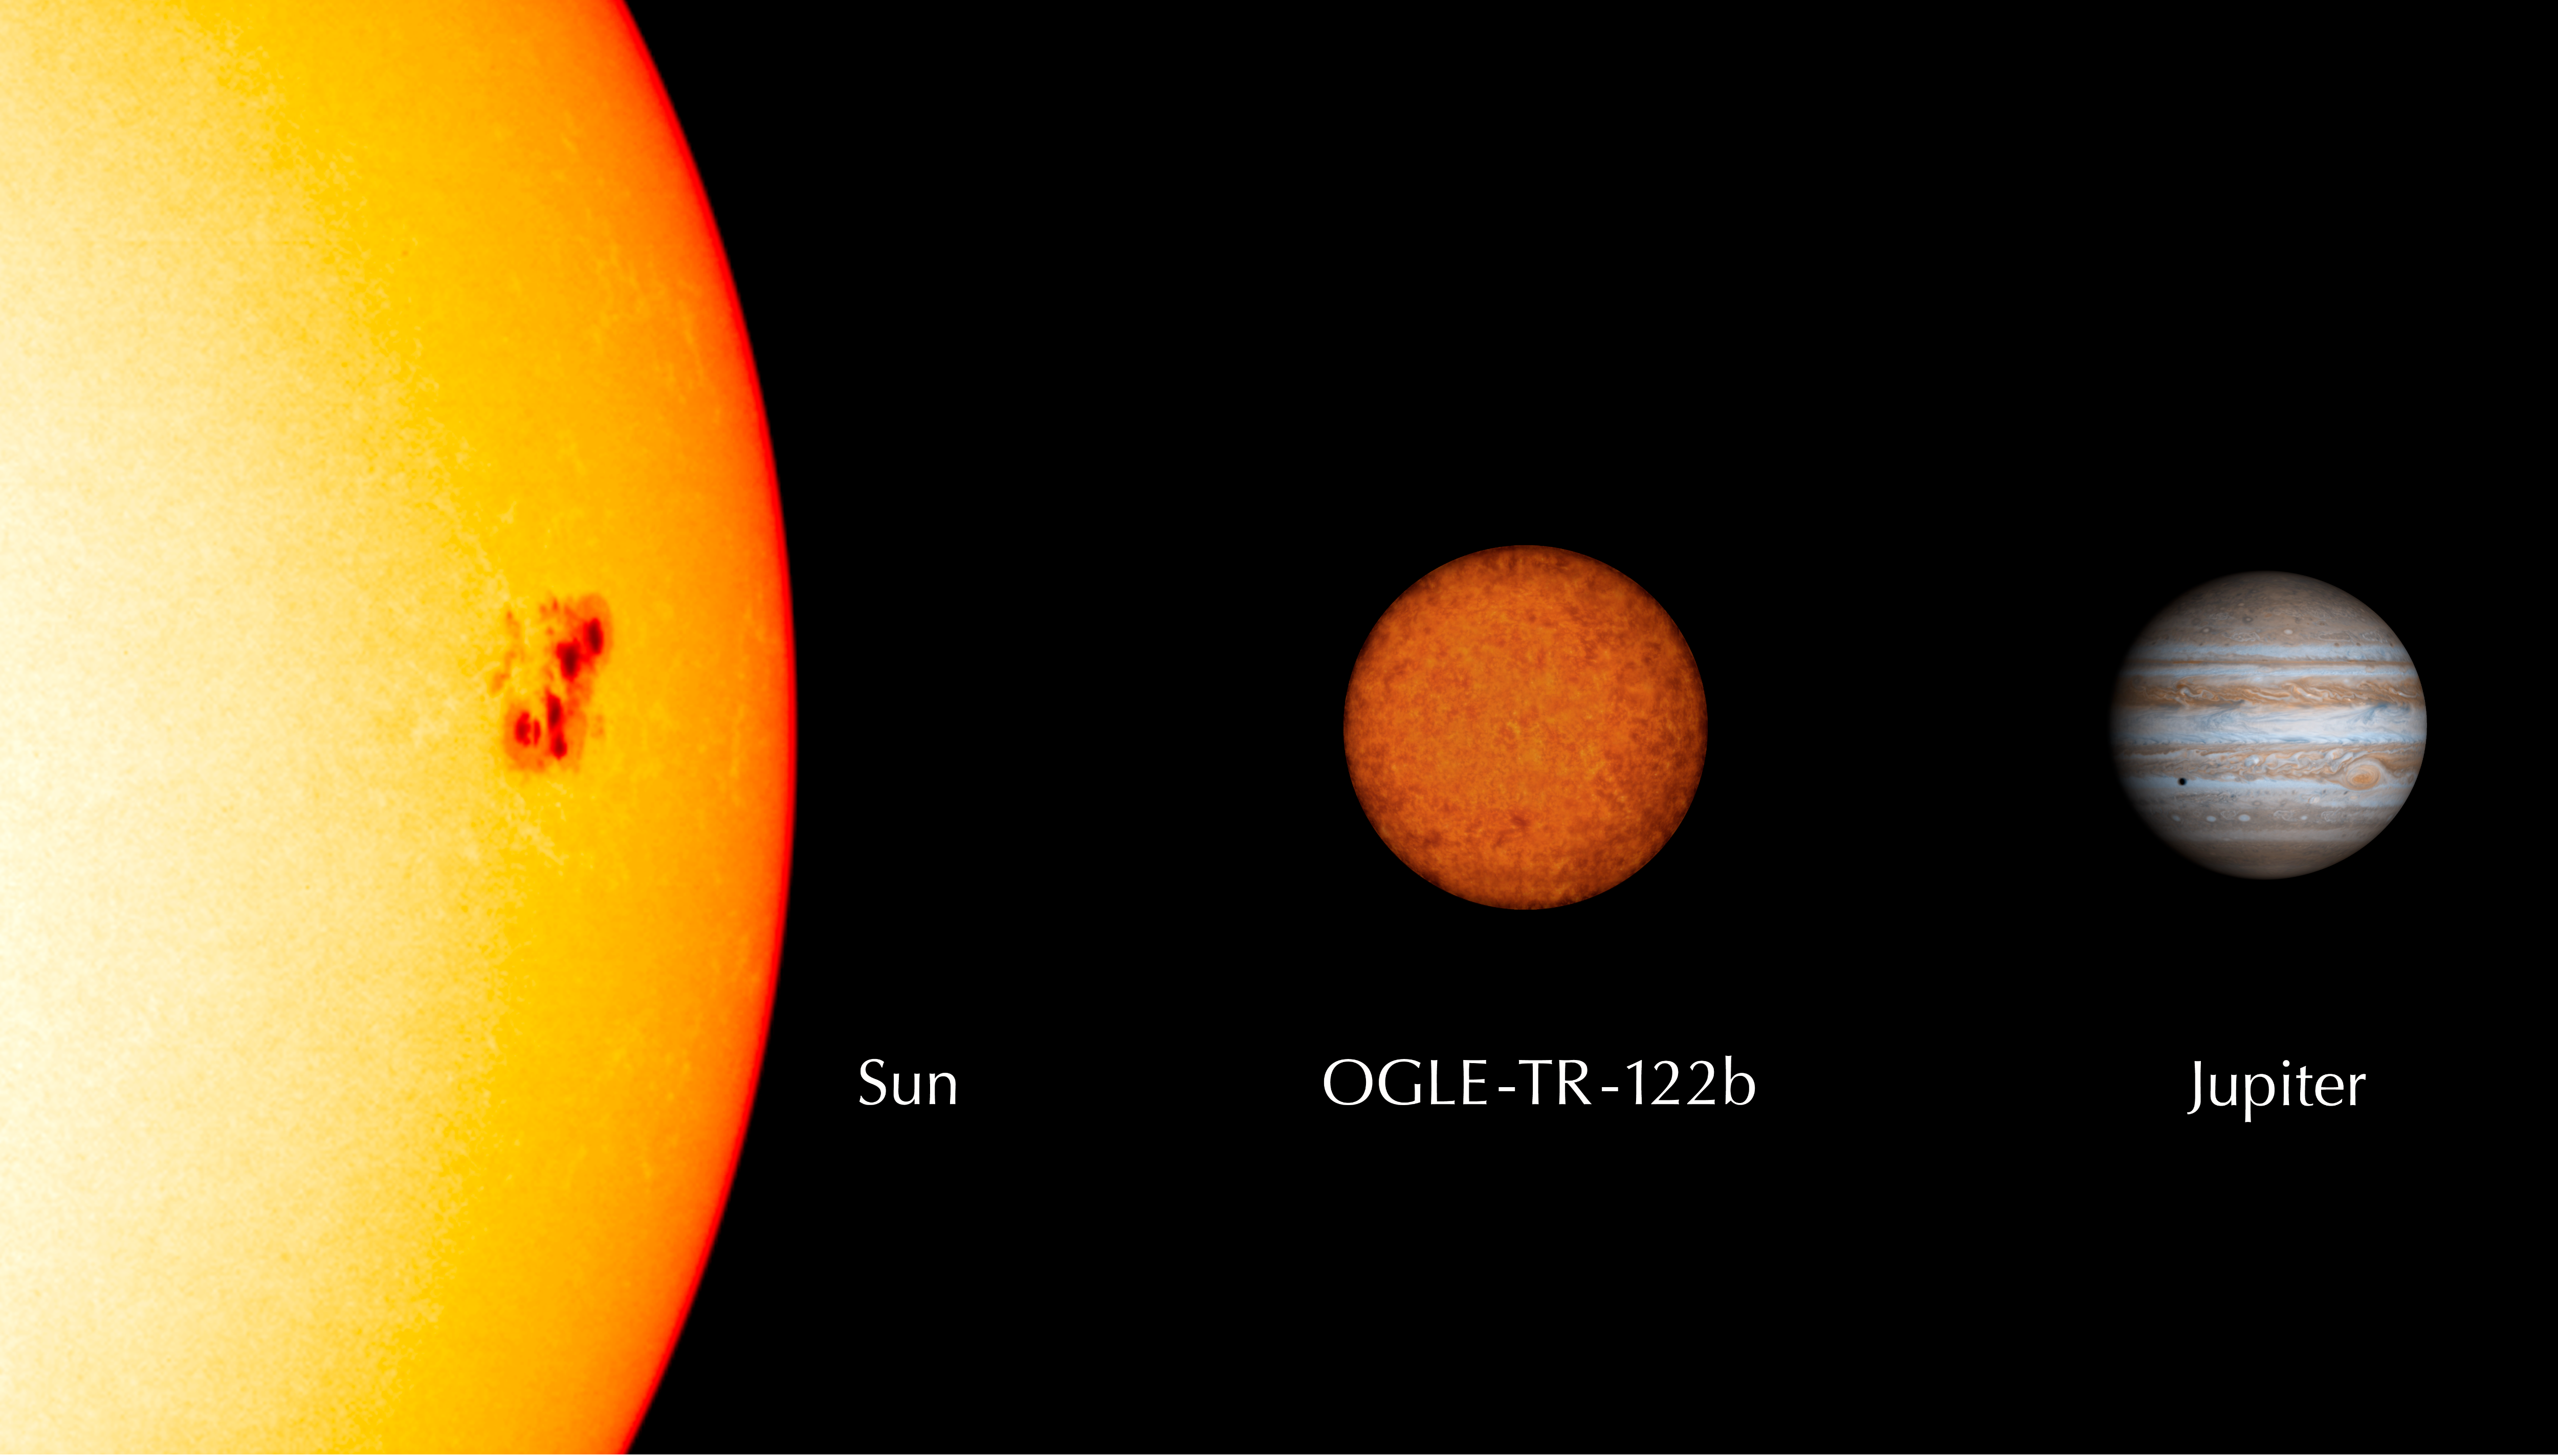

Comparison between OGLE-TR-122b, Jupiter and the Sun

Comparison between the newly found low-mass star OGLE-TR-122b and the Sun and Jupiter. OGLE-TR-122b, while still 96 times as massive as Jupiter, is only 16% larger than this giant planet. It weighs 1/11th the mass of the Sun and has 1/8th of its diameter.

Credit: ESO/Sun image: SOHO/ESA; Jupiter: Cassini/NASA/JPL/University of Arizona/ESA)